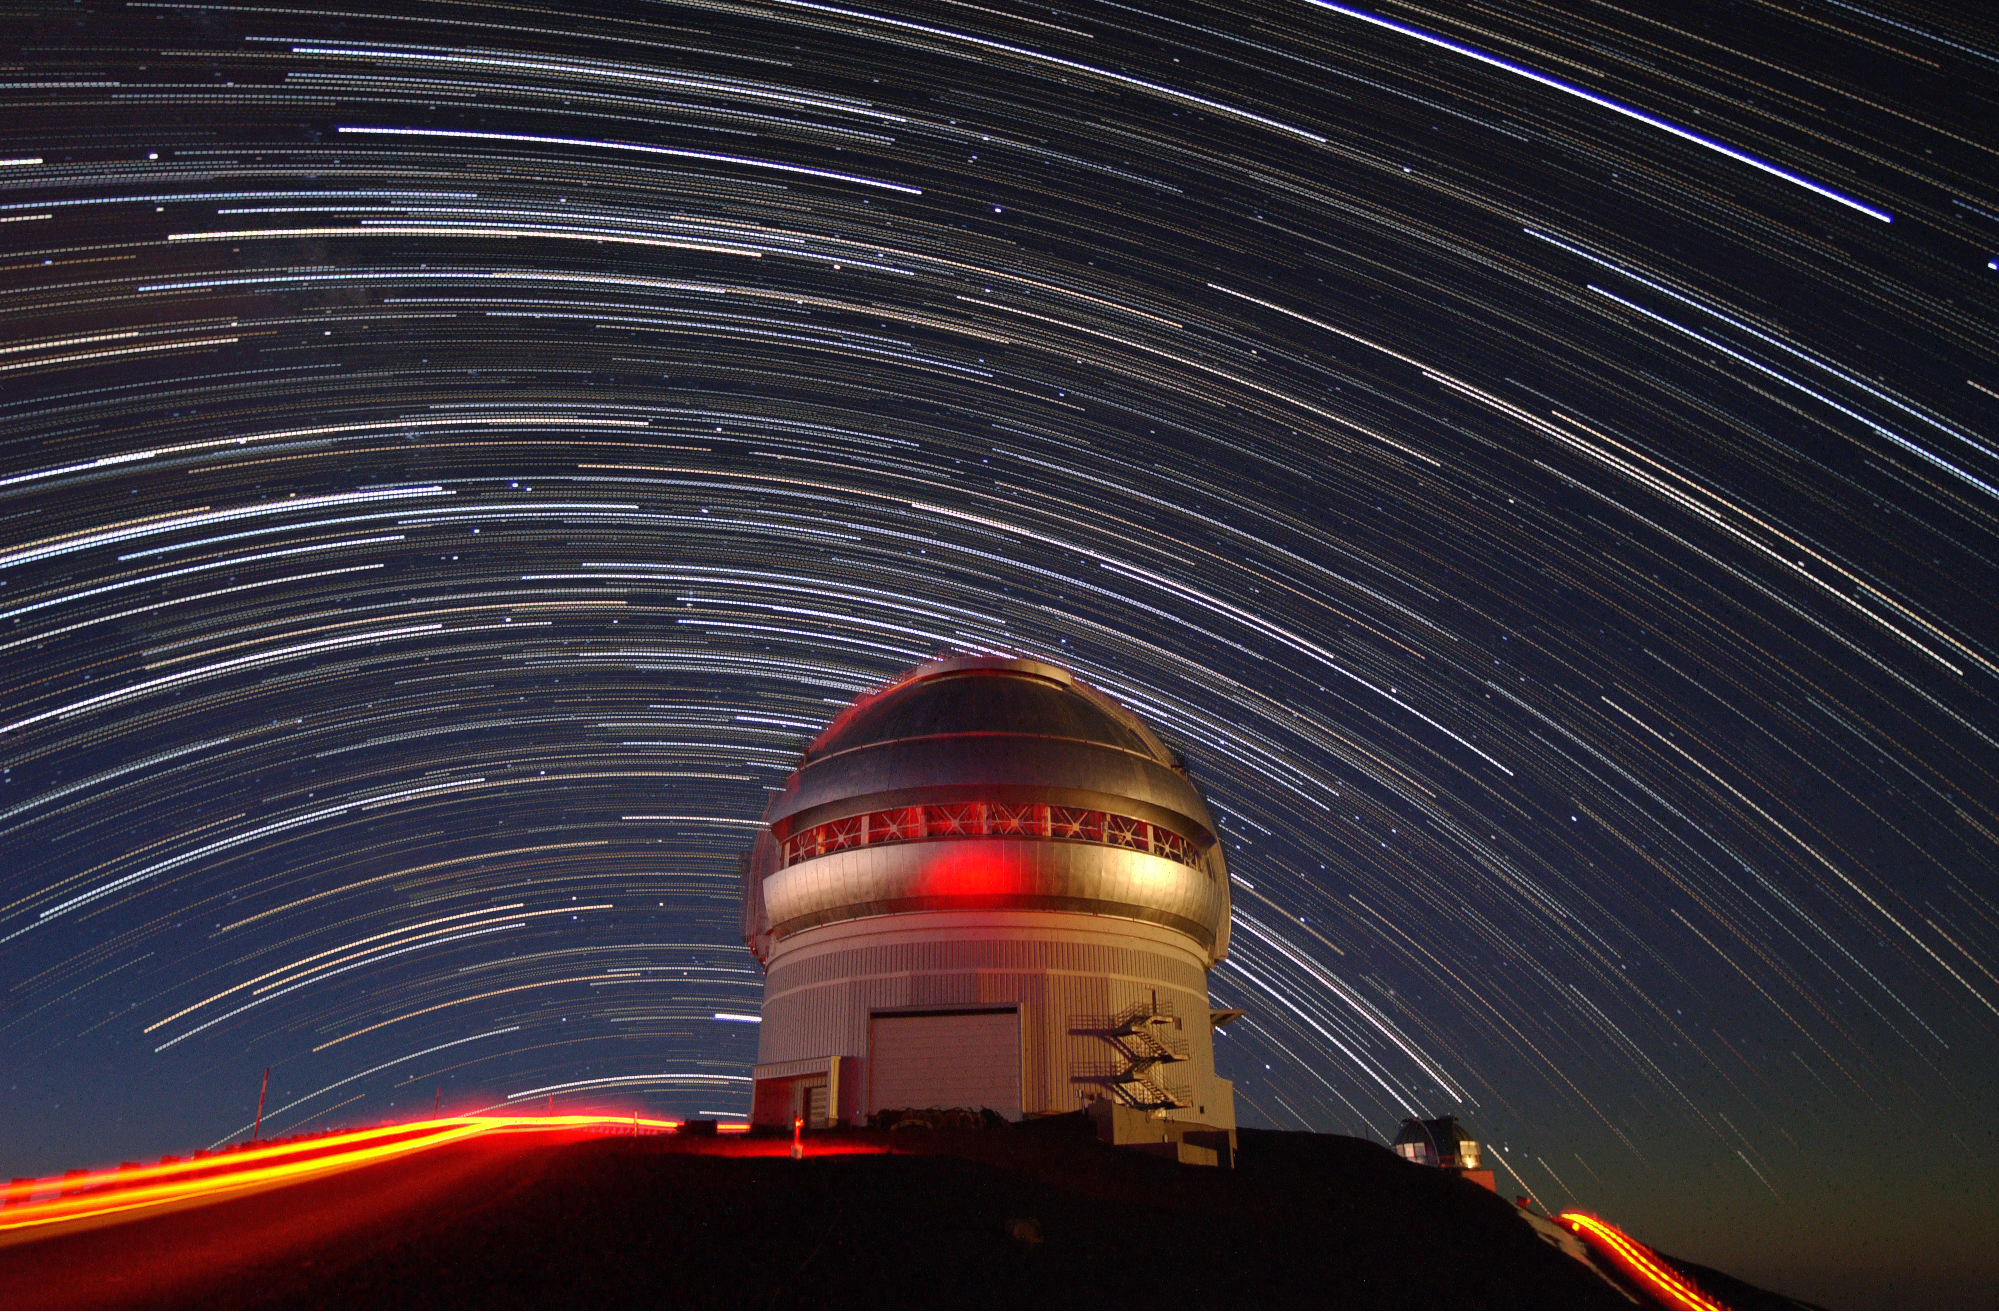

Star Trails Over Gemini North

Approximately 2 hours of stacked exposures of the summer sky over Gemini North. The setting moon provided light on right of dome and twilight provides a glow to the left side of dome, a small red light provides highlight on center of dome. . A star field has been offset by about 30 minutes to show individual stars separated from trails revealing Scorpius and Sagittarius over the Gemini dome.

Credit: International Gemini Observatory